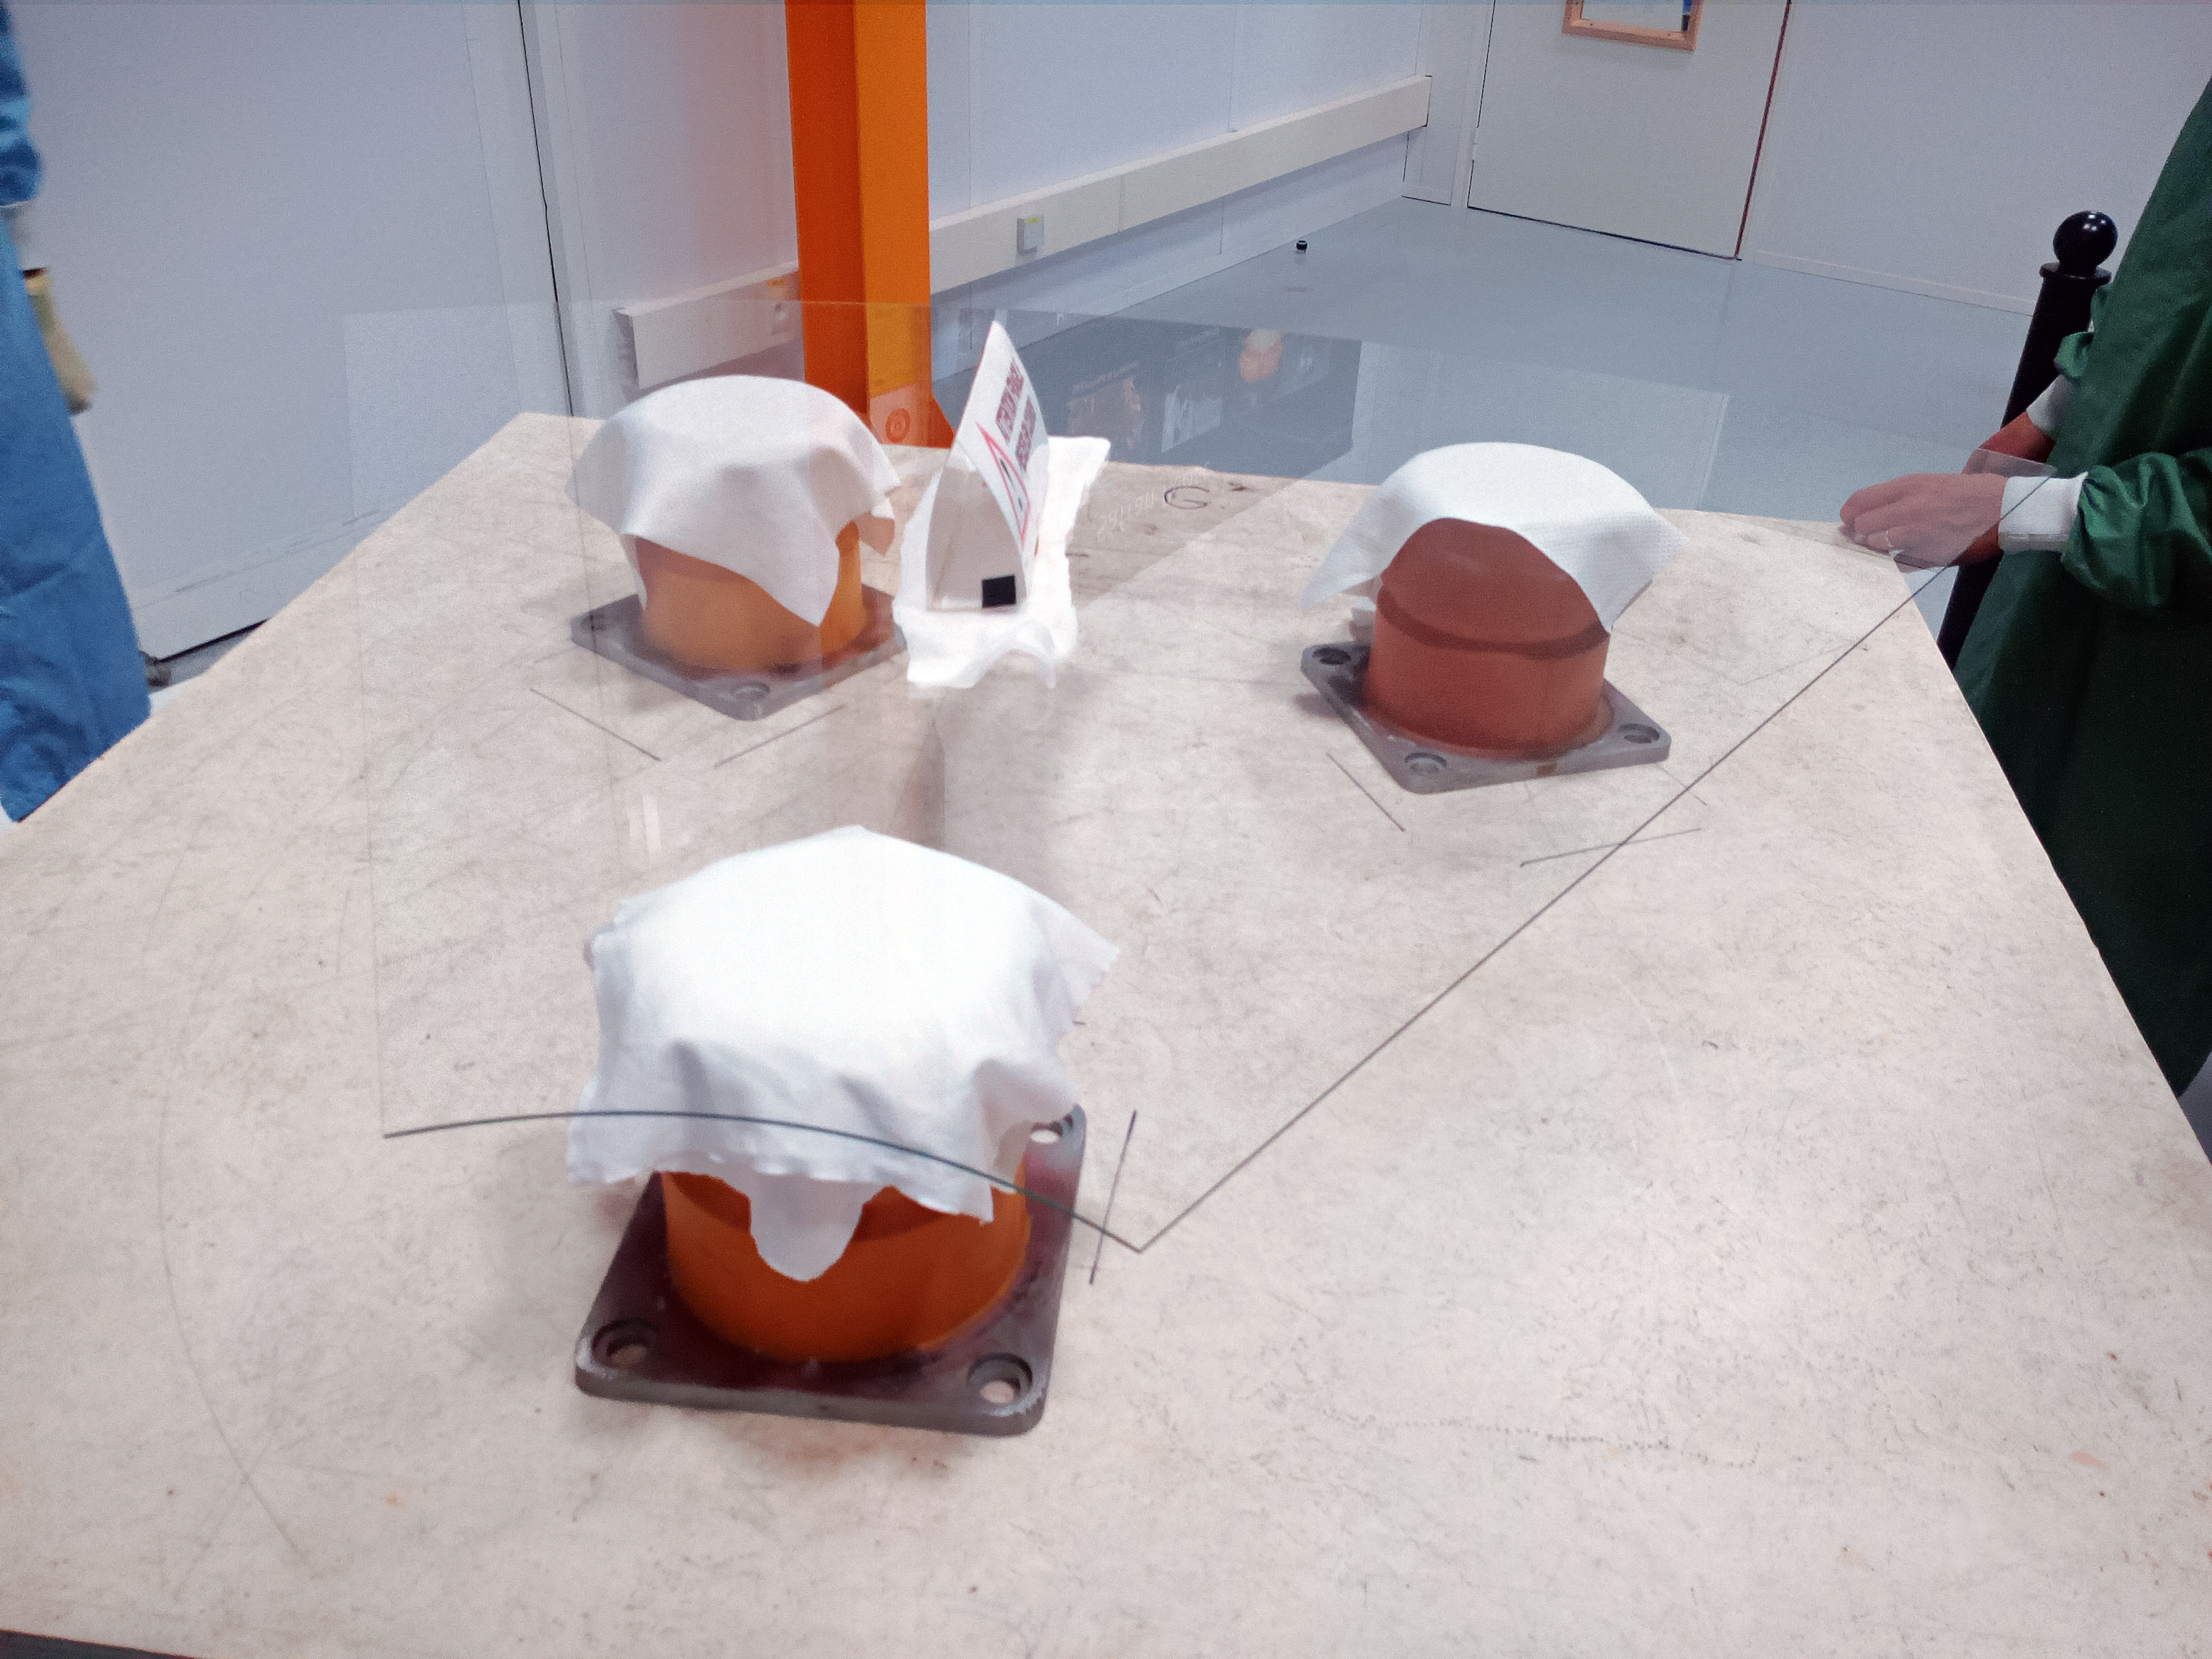

A delicate part of the ELT's mirror M4

This image shows hardware used in the construction of the mirror M4 of ESO's Extremely Large Telescope.

Credit: ESO